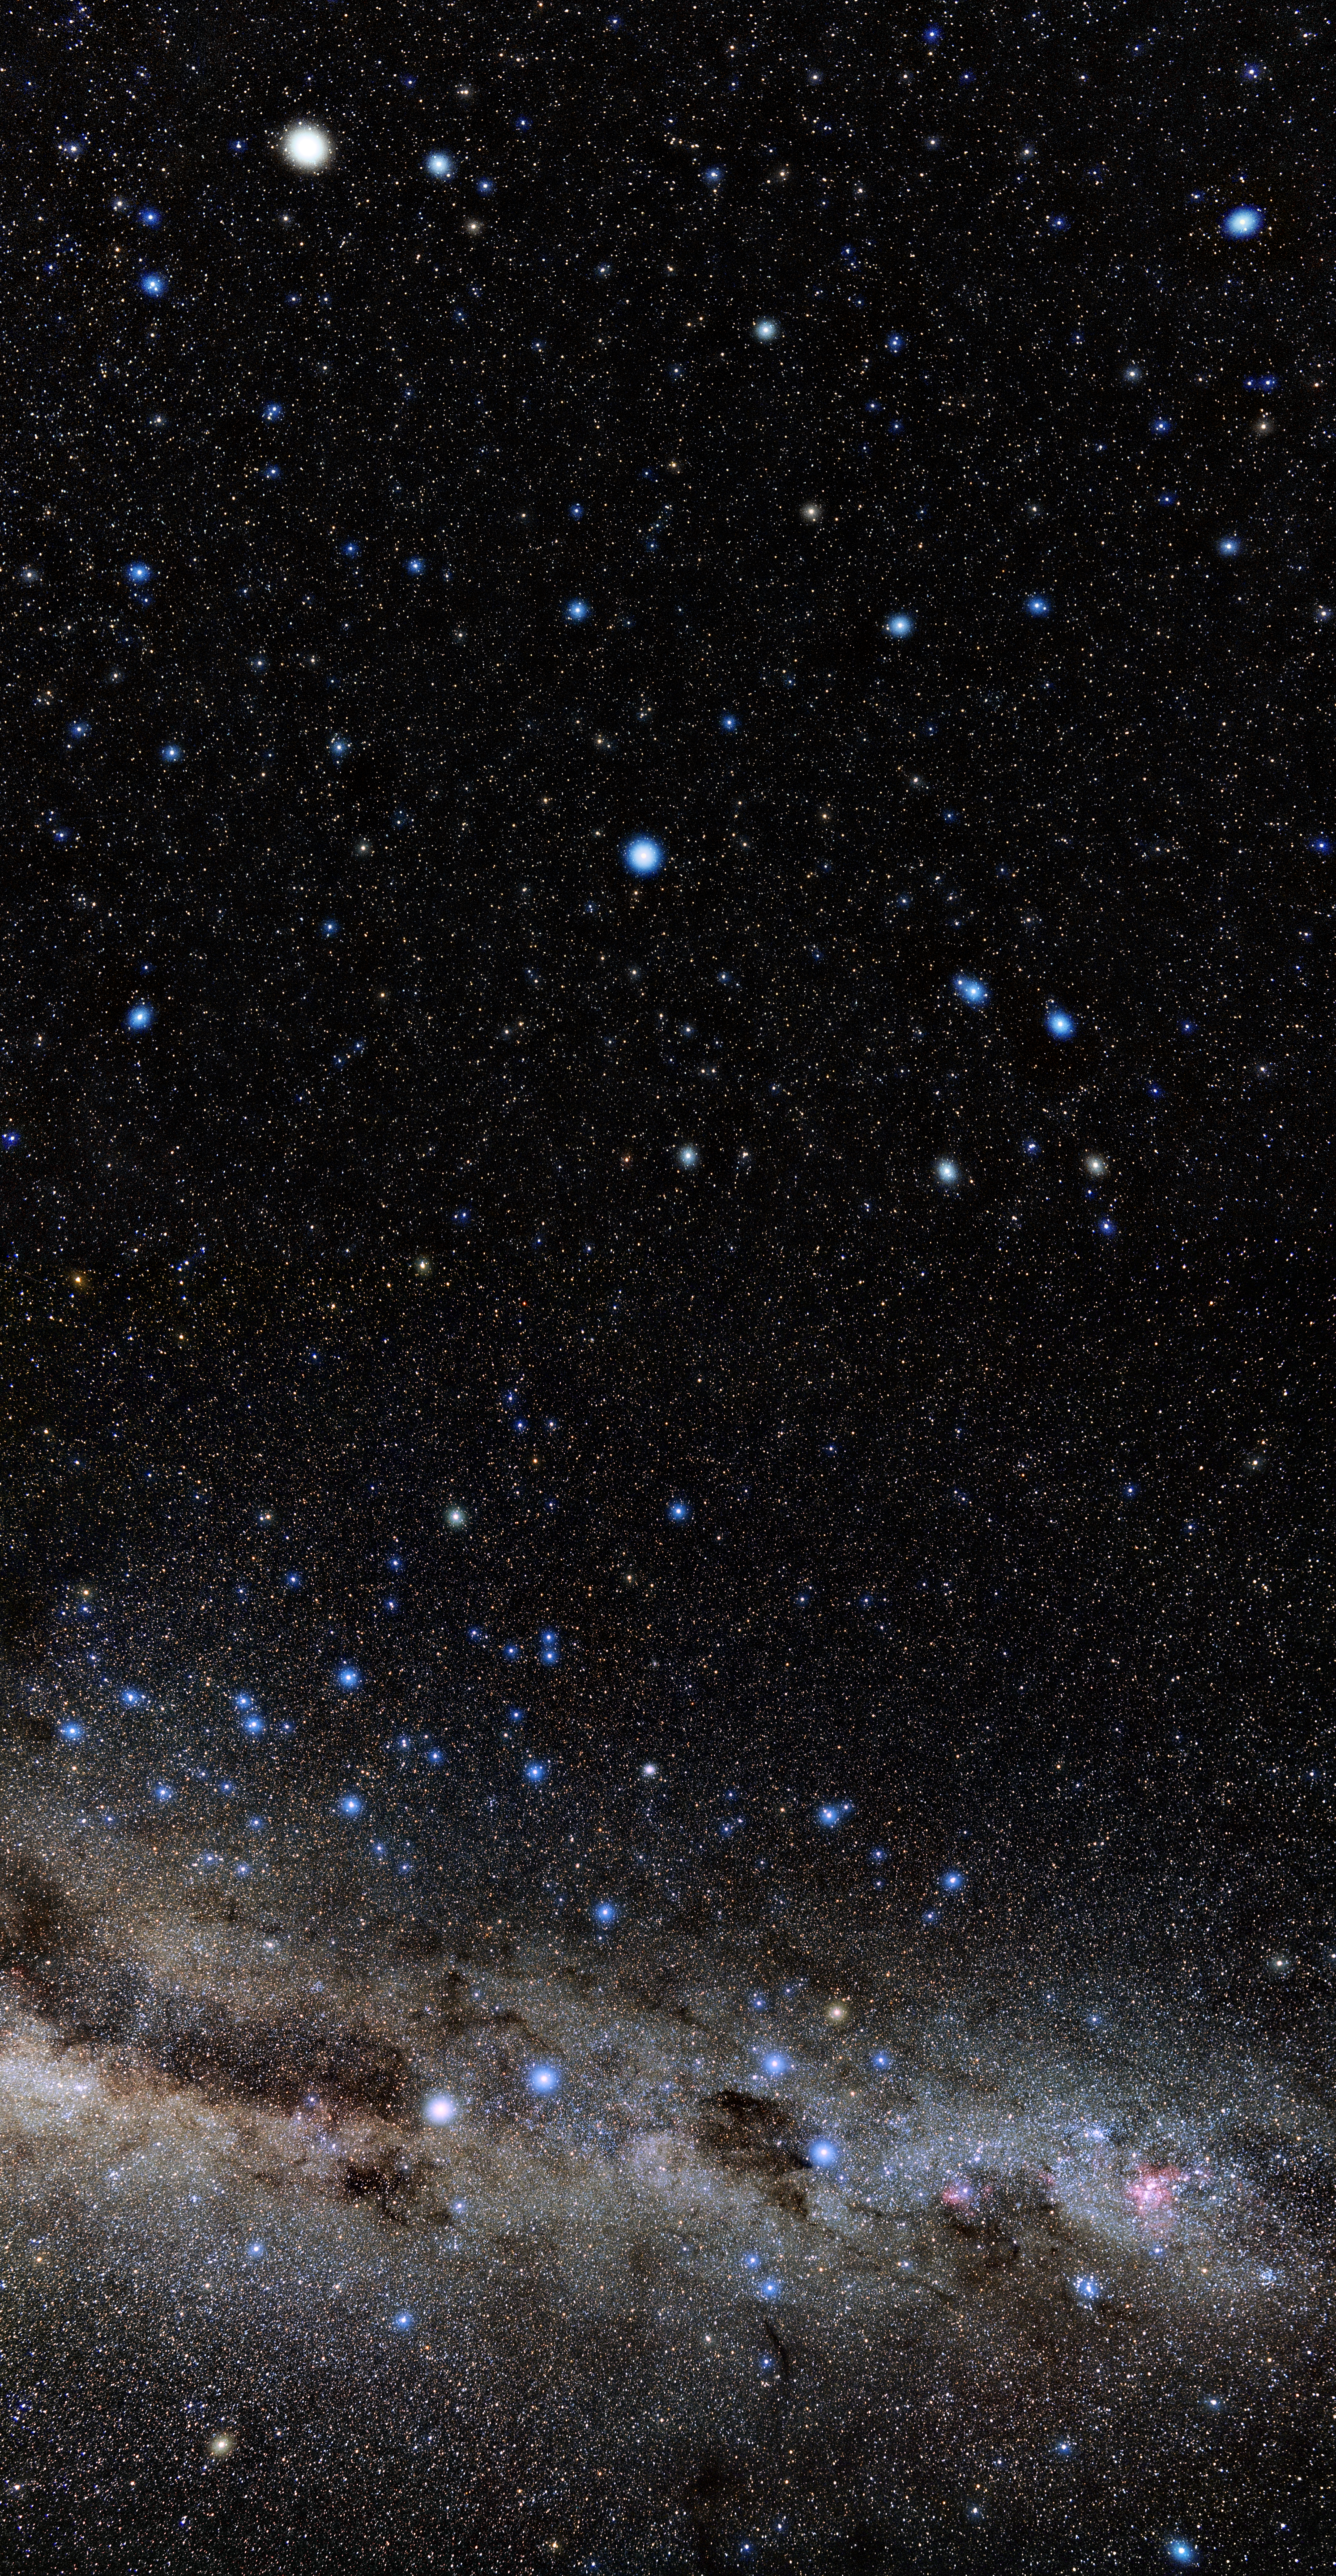

88 Constellations Piece

One piece of Eckhard Slawik's all-sky photo for NOIRLab's 88 Constellations Project.

Credit: NOIRLab/NSF/AURA/E. Slawik